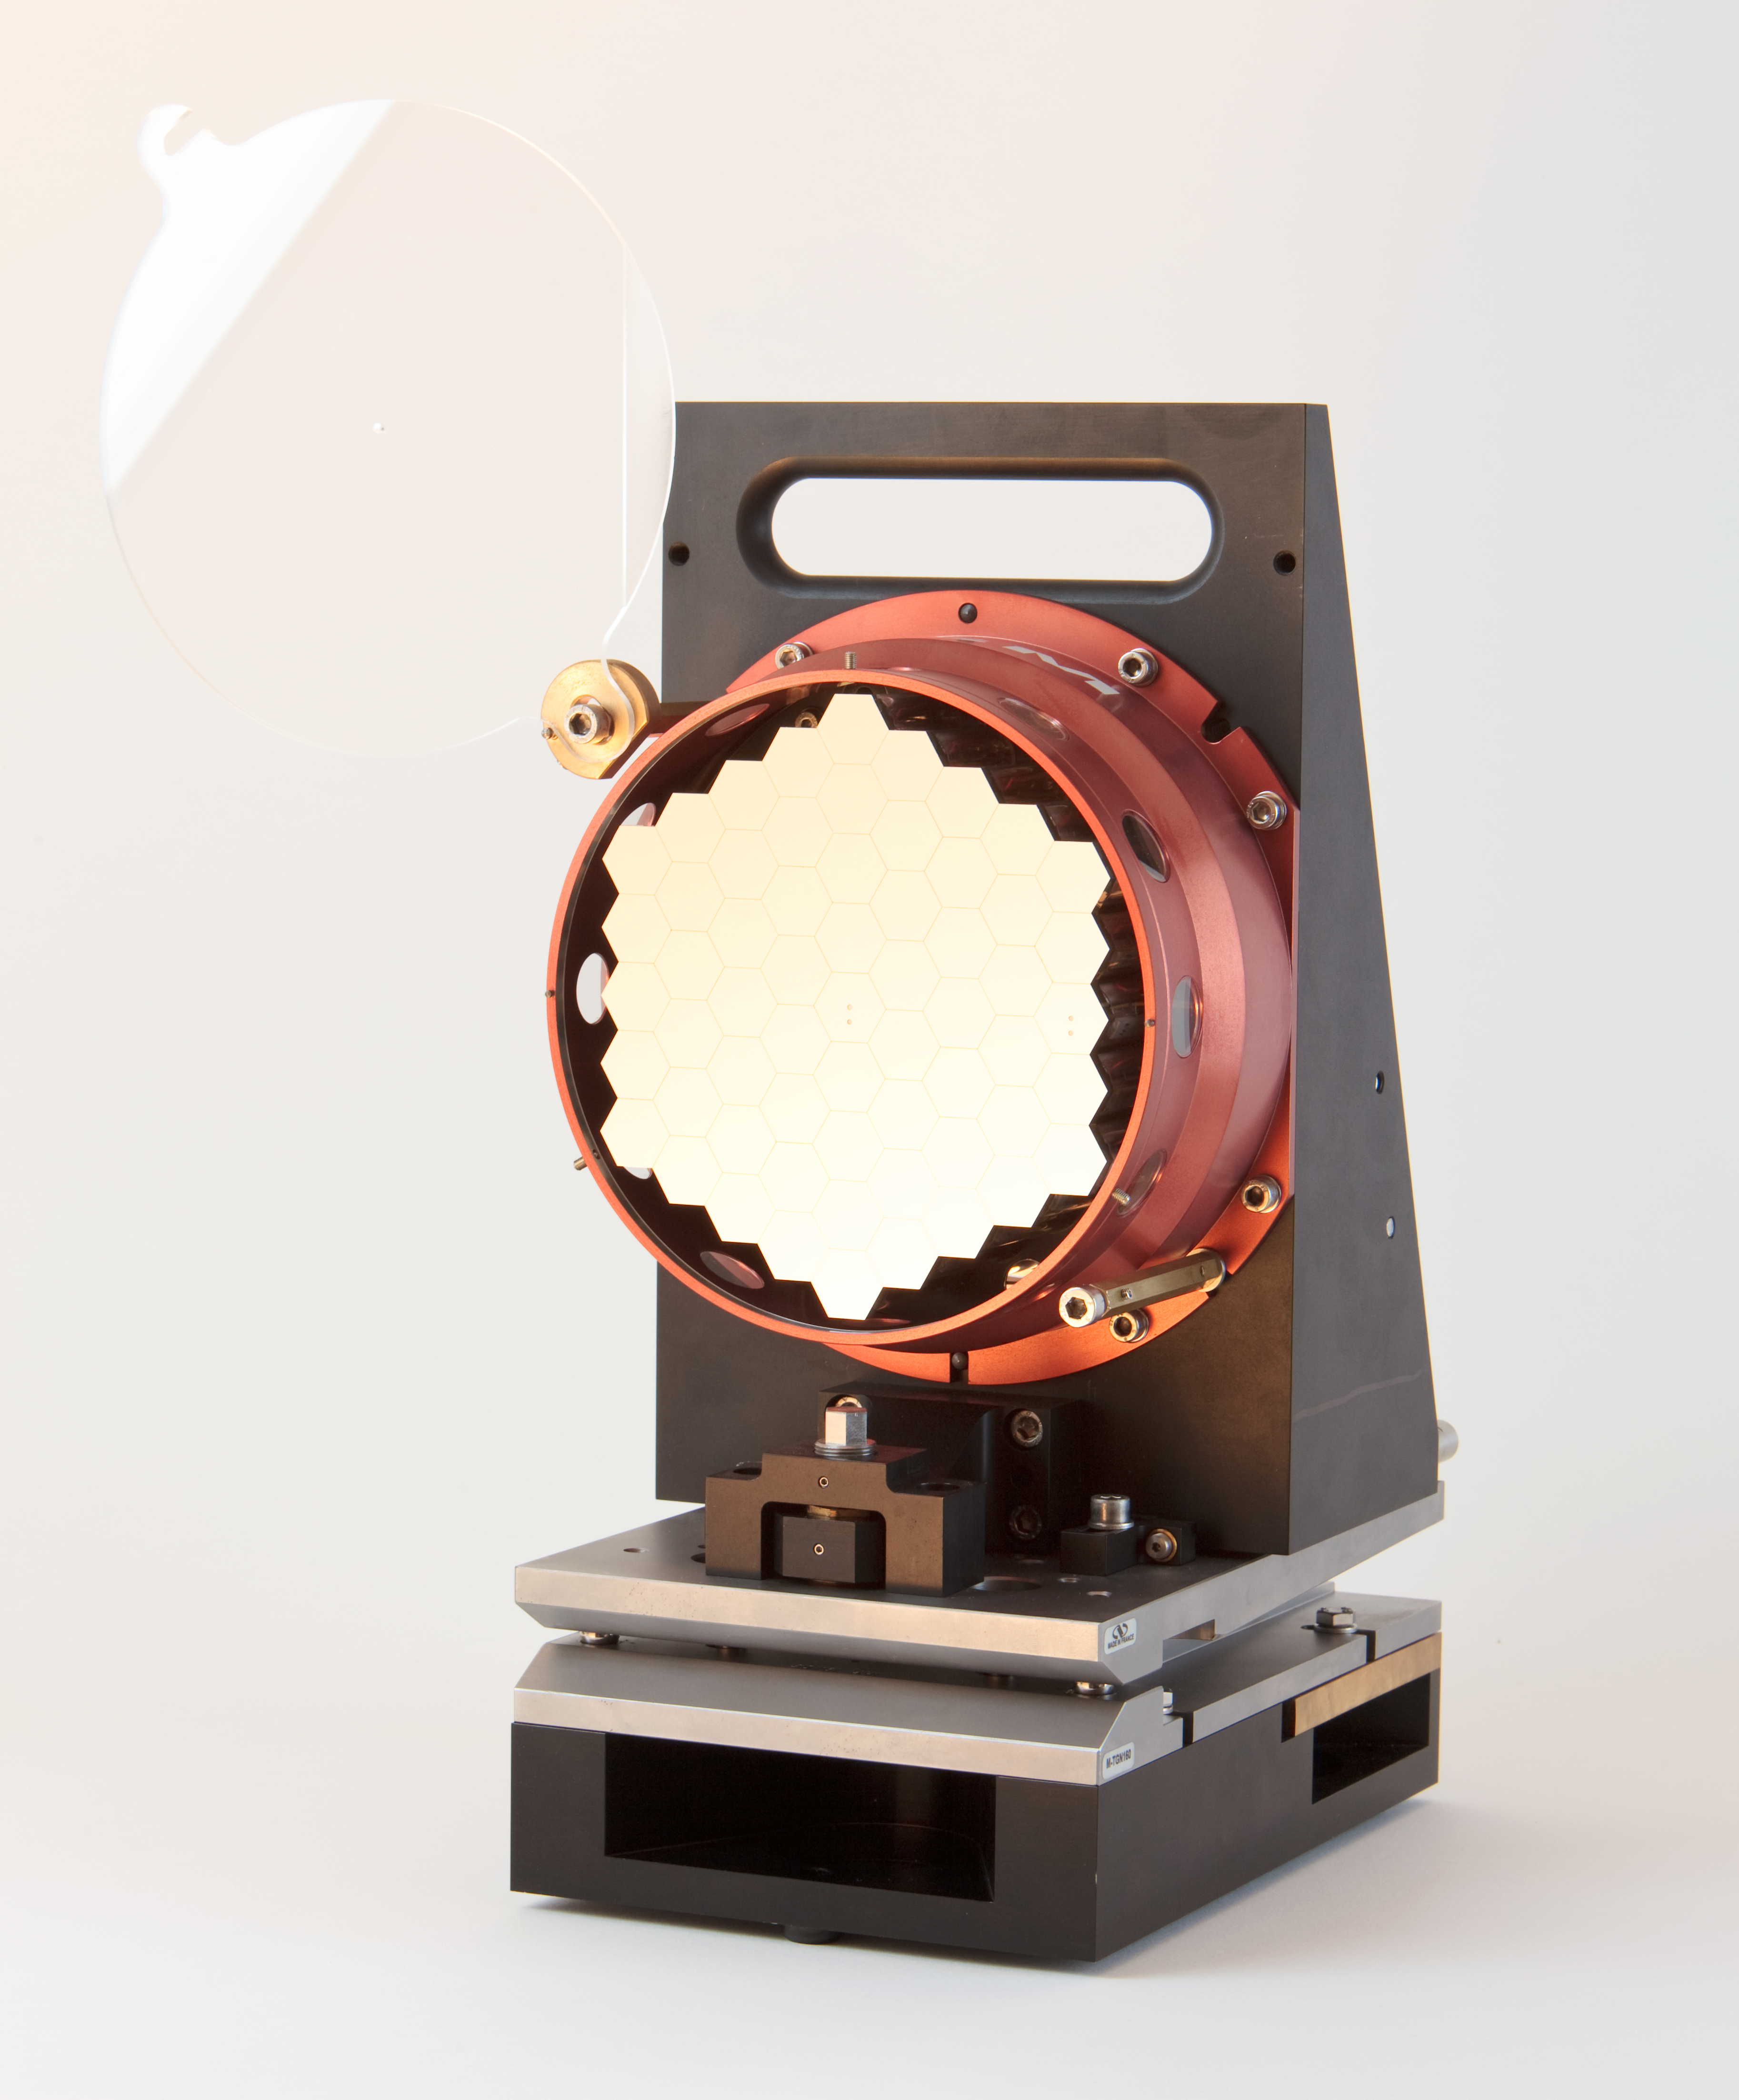

ELT scaled segmented mirror

Image showing a scale model of the Extremely Large Telescope (ELT) segmented mirror. The ELT will be the largest optical/infrared telescope in the world — the world's biggest eye on the sky.

Credit: ESO